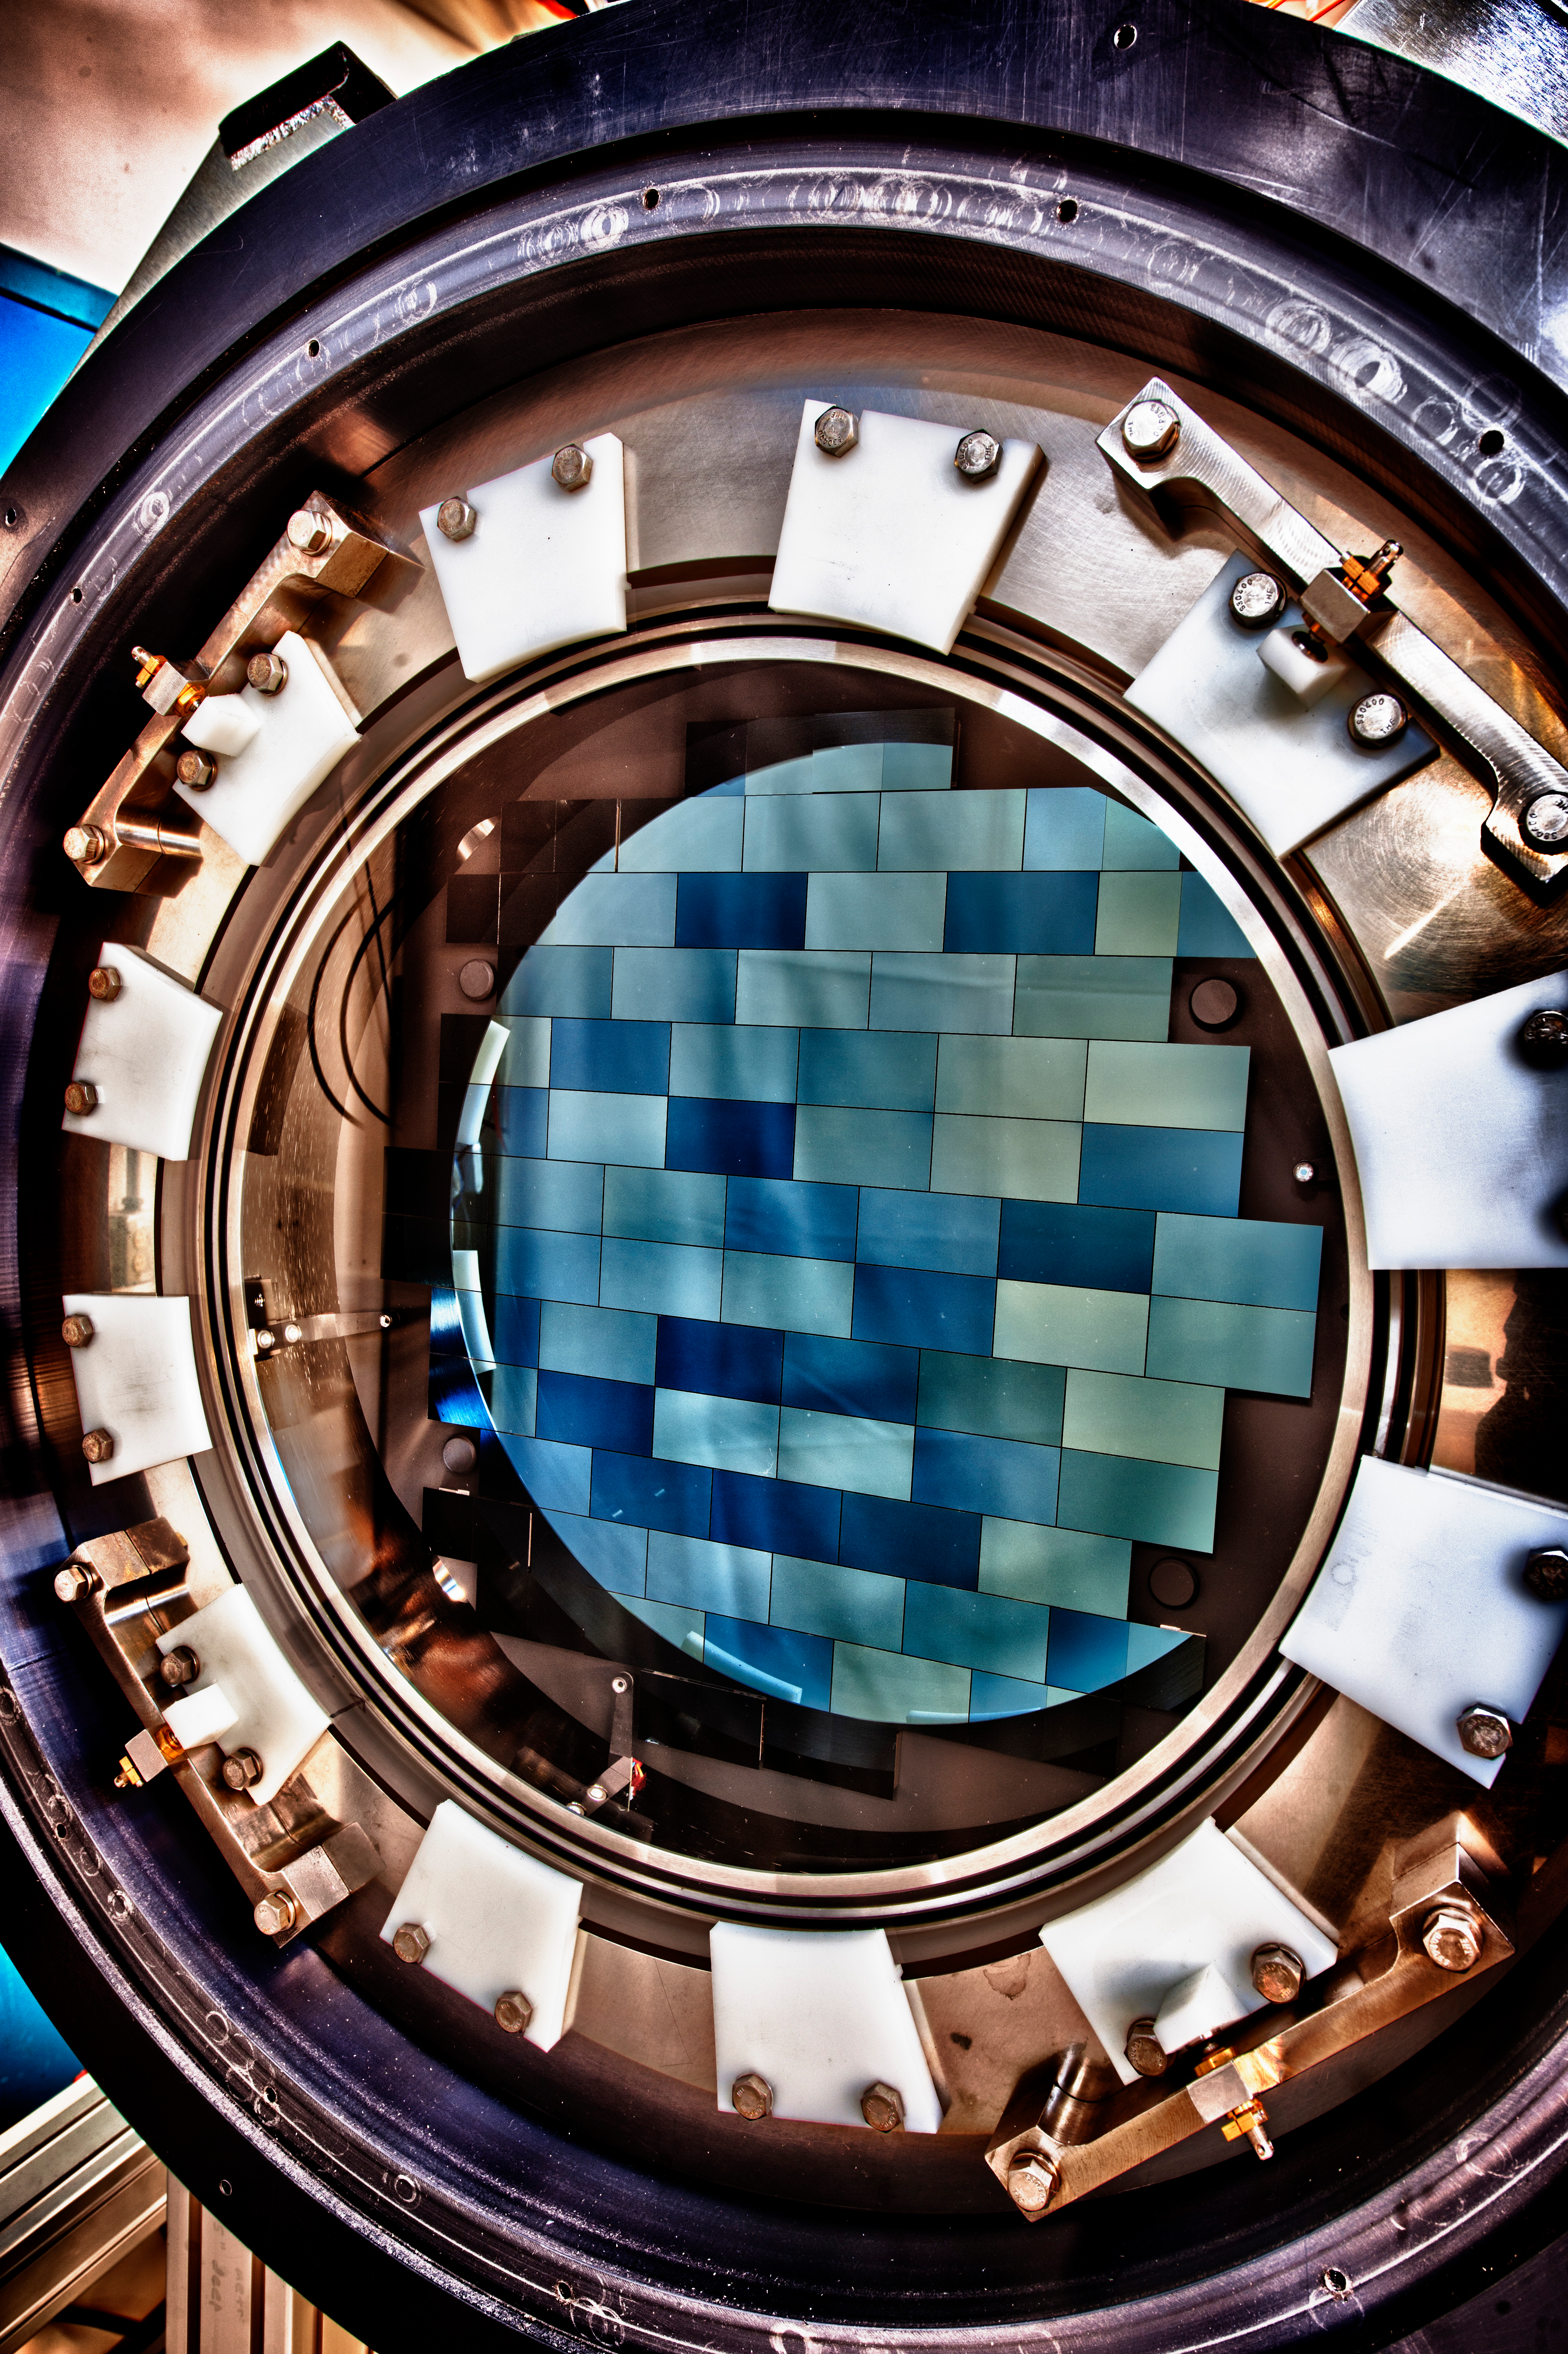

Close-up photo of DECam

The DECam focal plane consists of a science array of sixty-two 2048 X 4096 CCDs. Additionally there are four 2048 X 2048 guider CCDs and eight 2048 X 2048 focus and alignment CCDs. The quantum efficiency of these LBNL-designed CCDs with their anti-reflective coating is red optimized to be > 90% at 900 nm and over 60% over the range of 400-1000 nm. The DES CCDs were fabricated by Dalsa with further processing done by LBNL. They were then packaged and tested by Fermilab.

Credit: DOE/FNAL/DECam/R. Hahn/CTIO/NOIRLab/NSF/AURA